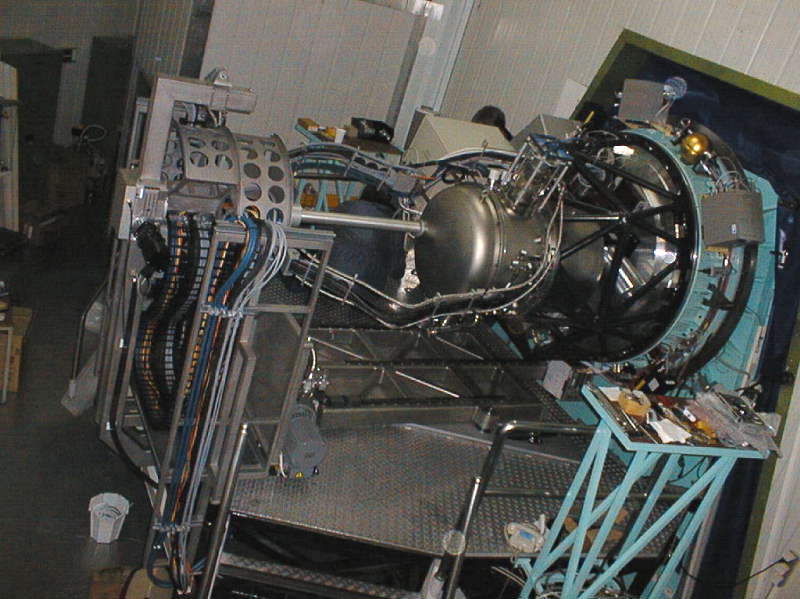

SOFI mounted at the ESO NTT telescope

SOFI mounted at the ESO NTT telescope. Its optical system and detector are cooled to around -200°C by means of the closed cycle cooler attached to the enclosing vacuum vessel visible just to the right of centre. At the left is the co-rotator system which feeds electrical cables plus gas and fluid hoses to the instrument and rotates with it as the telescope tracks objects on the sky.

Credit: J. Brynnel